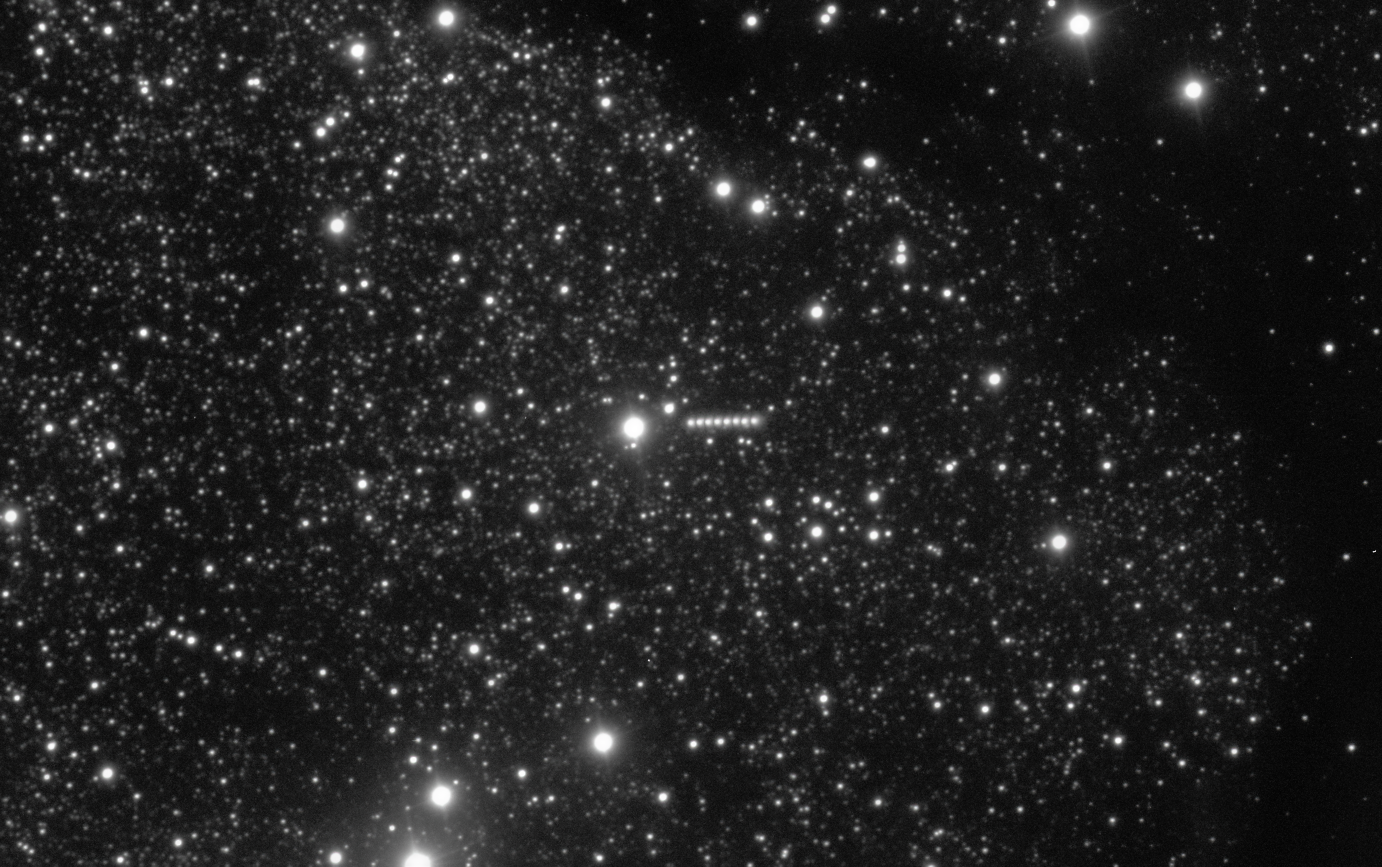

Sequence of VLT images of 3I/ATLAS, a new interstellar object

ESO’s Very Large Telescope (VLT) has obtained new images of 3I/ATLAS, an interstellar object discovered last week. Identified as a comet, 3I/ATLAS is only the third visitor from outside the Solar System ever found, after 1I/ʻOumuamua and 2I/Borisov. Its highly eccentric hyperbolic orbit, unlike that of objects in the Solar System, gave away its interstellar origin.

In this image, several VLT observations have been overlaid, showing the comet as a series of dots that move towards the right of the image over the course of about 13 minutes on the night of 3 July 2025. The data were obtained with the FORS2 instrument, and are available in the ESO archive.

Credit: ESO/O. Hainaut